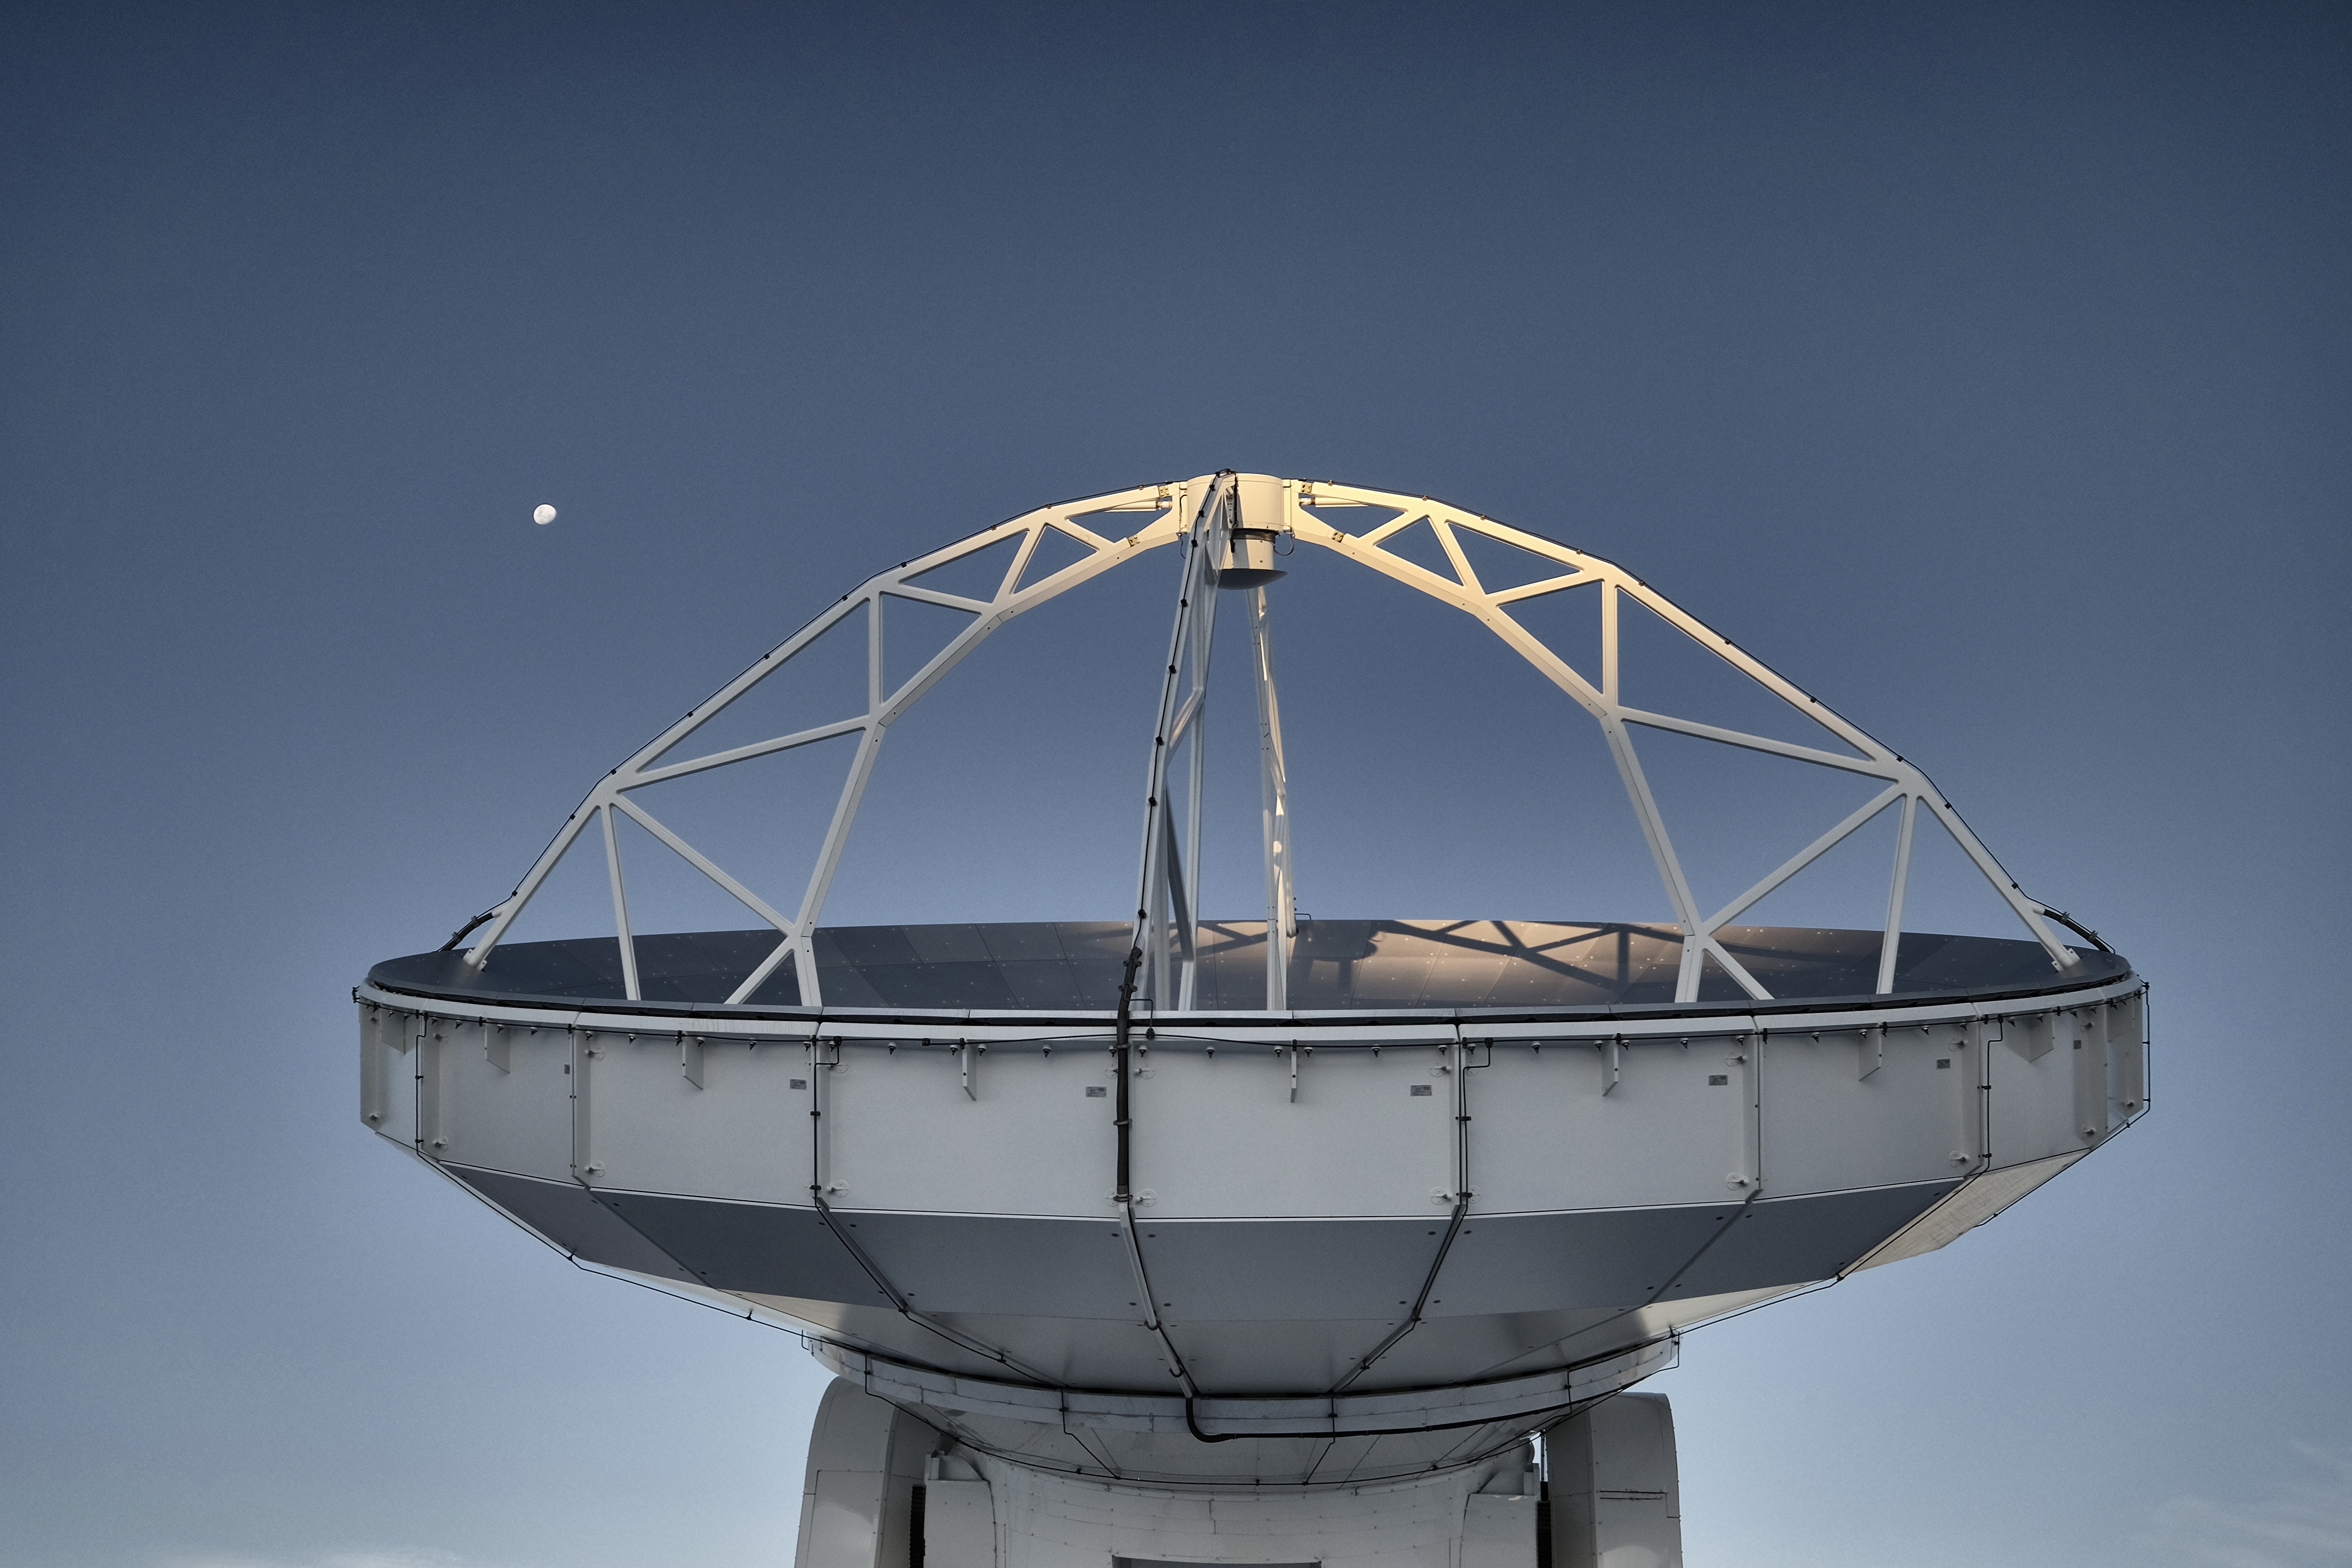

American antenna working under the moon

American antenna working under the moon.

Credit: Ralph Bennett - ALMA (ESO/NAOJ/NRAO)